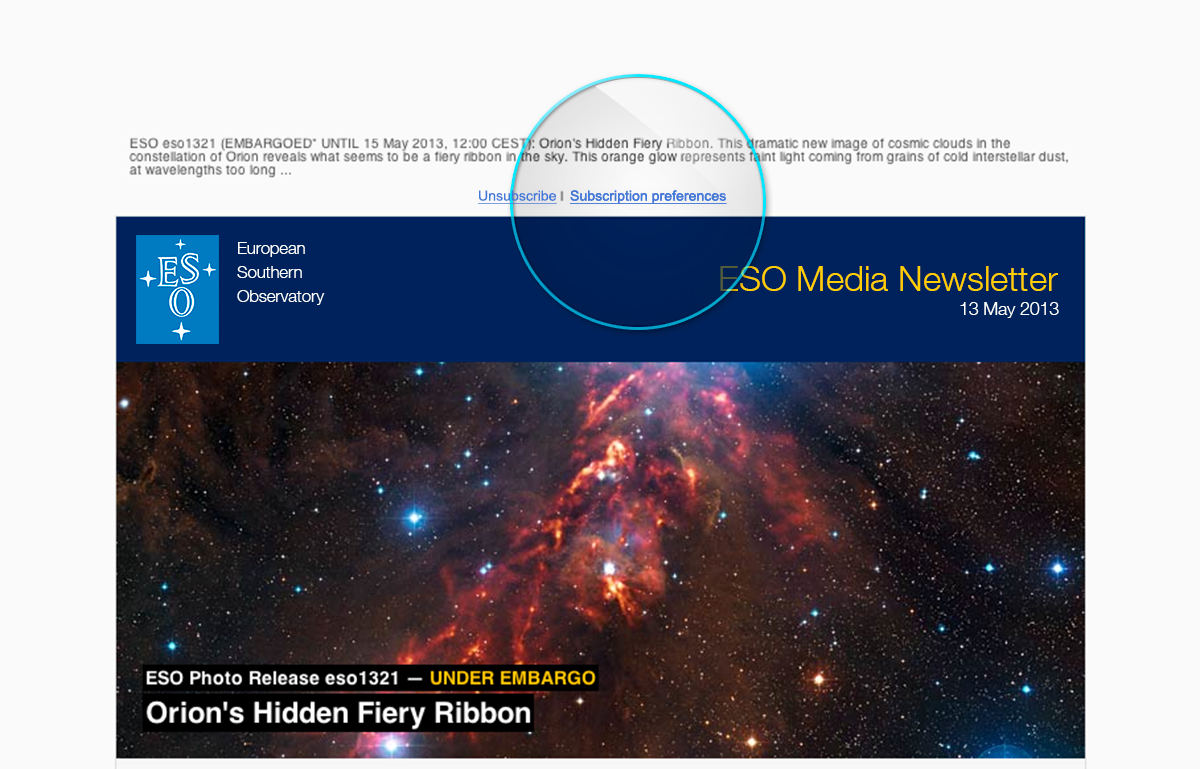

Screenshot of the ESO Media Newsletter as seen when received via email

This screenshot of The ESO Media Newsletter shows the location of Subscription Preferences so that media subscribers can choose their preferred language from a list of 24 available languages.

Credit: ESO